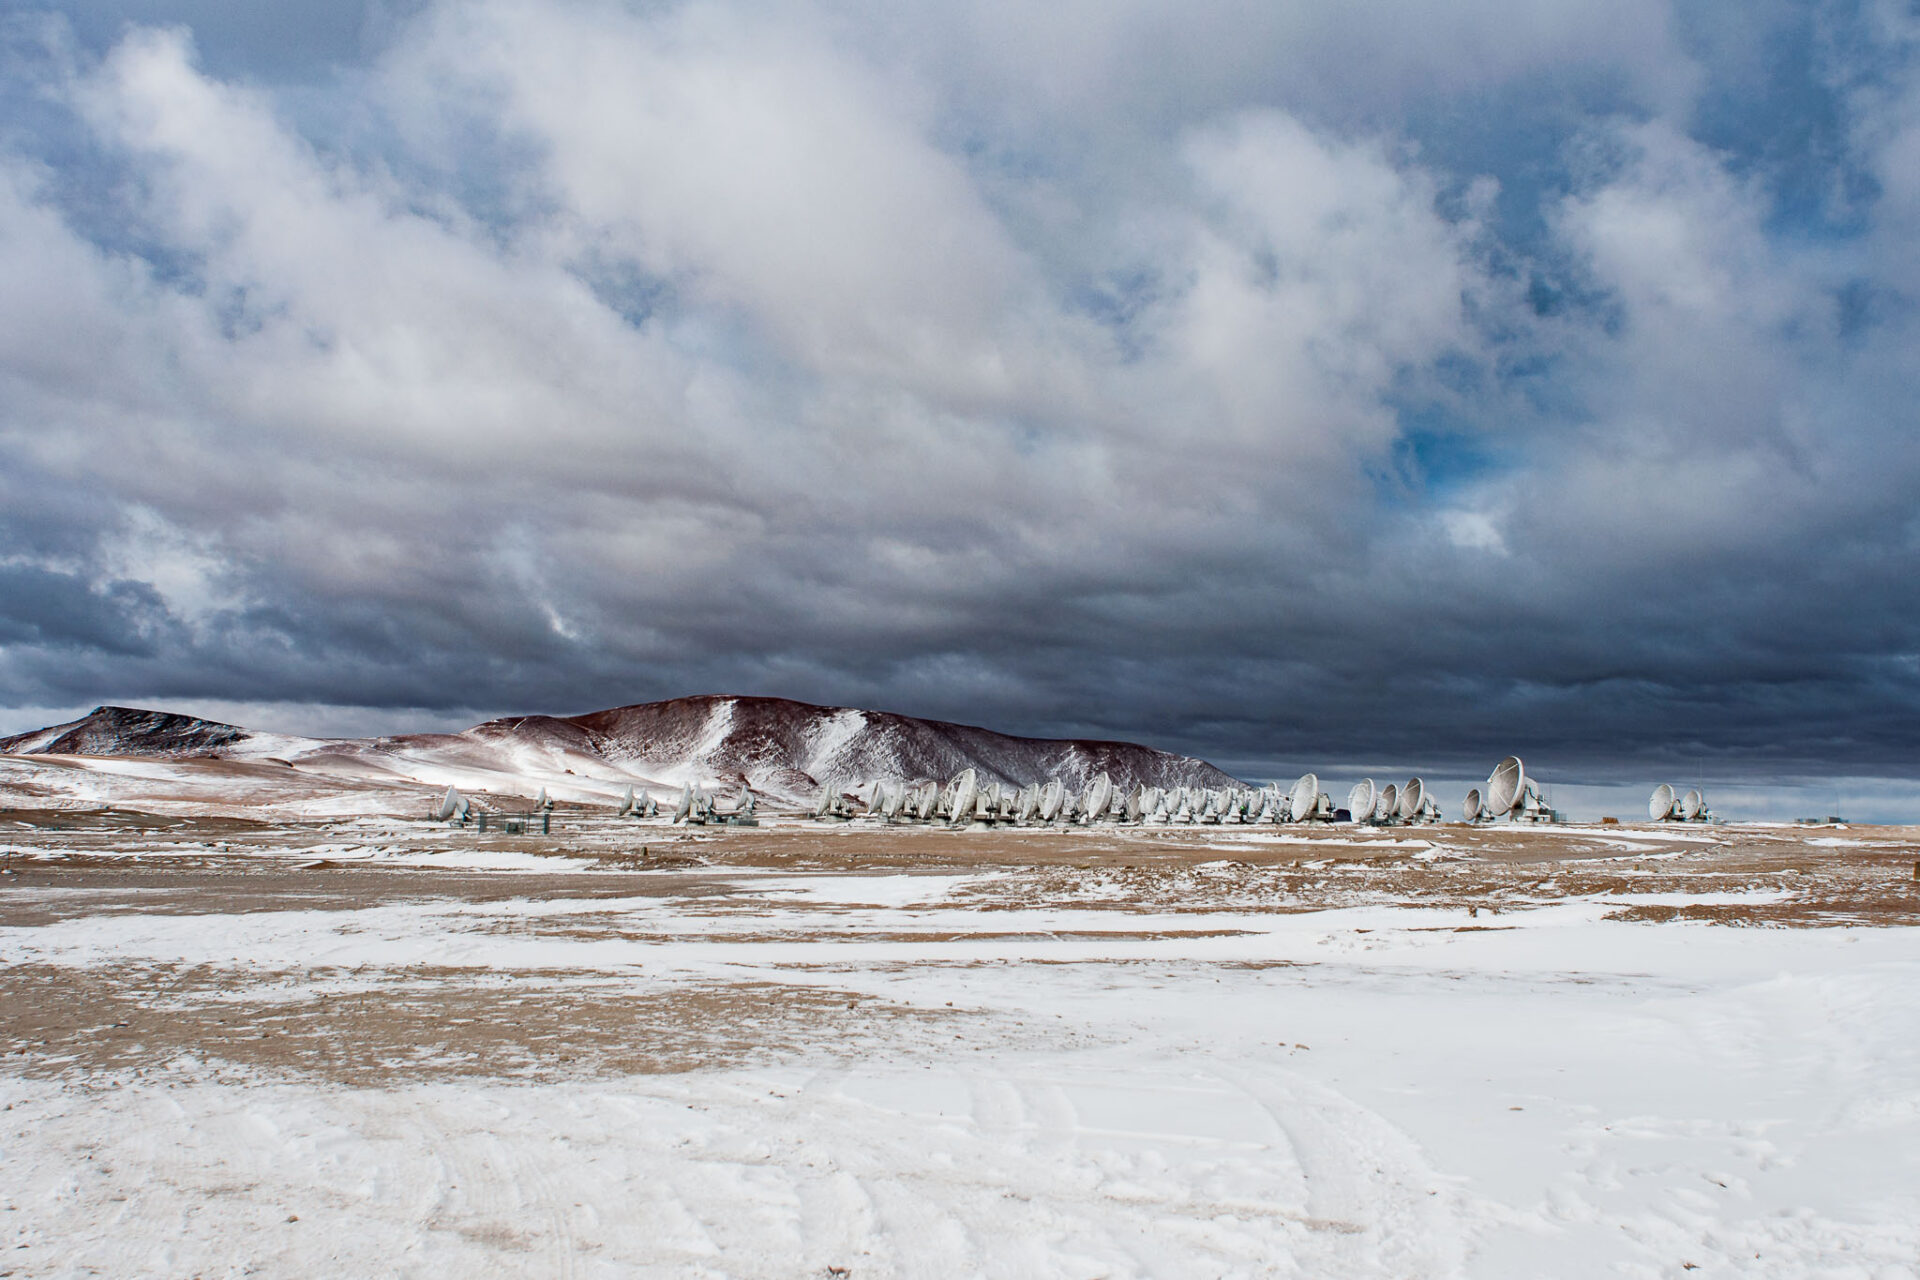

ALMA antennas

ALMA antennas withstanding the inclement weather of the Chilean Andes after a snow storm with temperatures below -8°C.

Credit: Sergio Otárola - ALMA (ESO/NAOJ/NRAO)